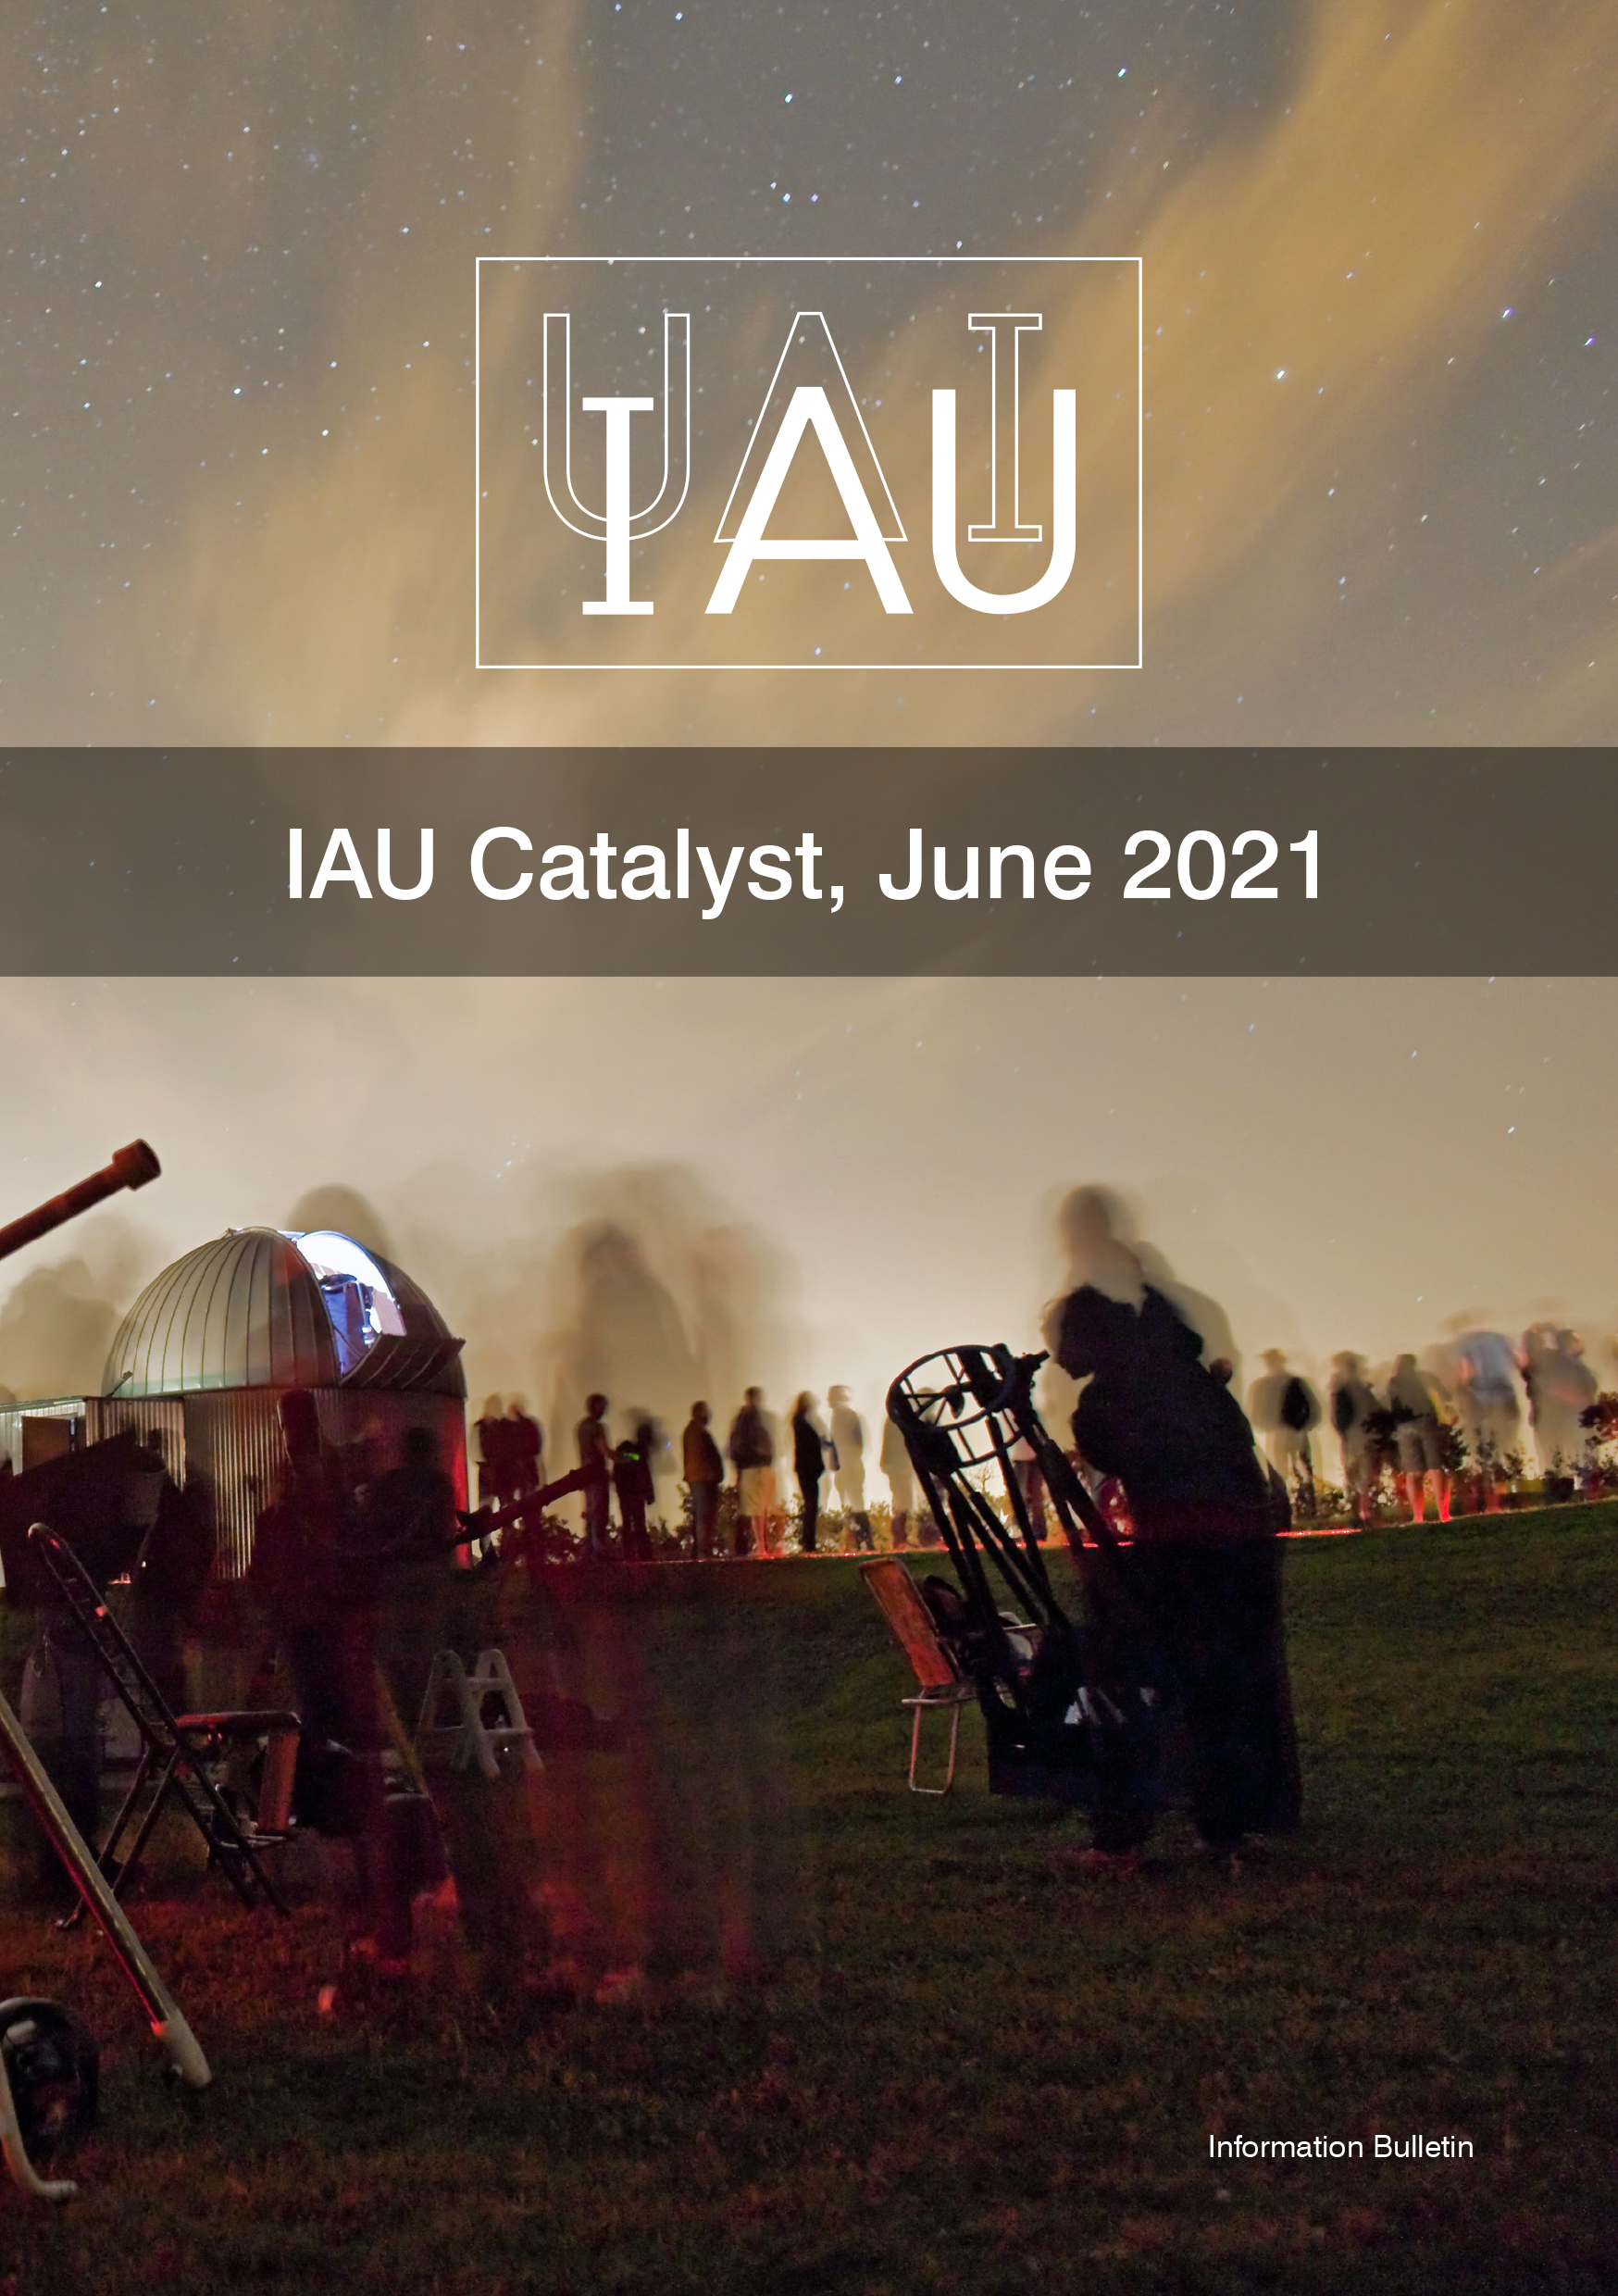

Cover of the IAU Calatyst 5

Cover of the IAU Calatyst 5.

Credit: IAU